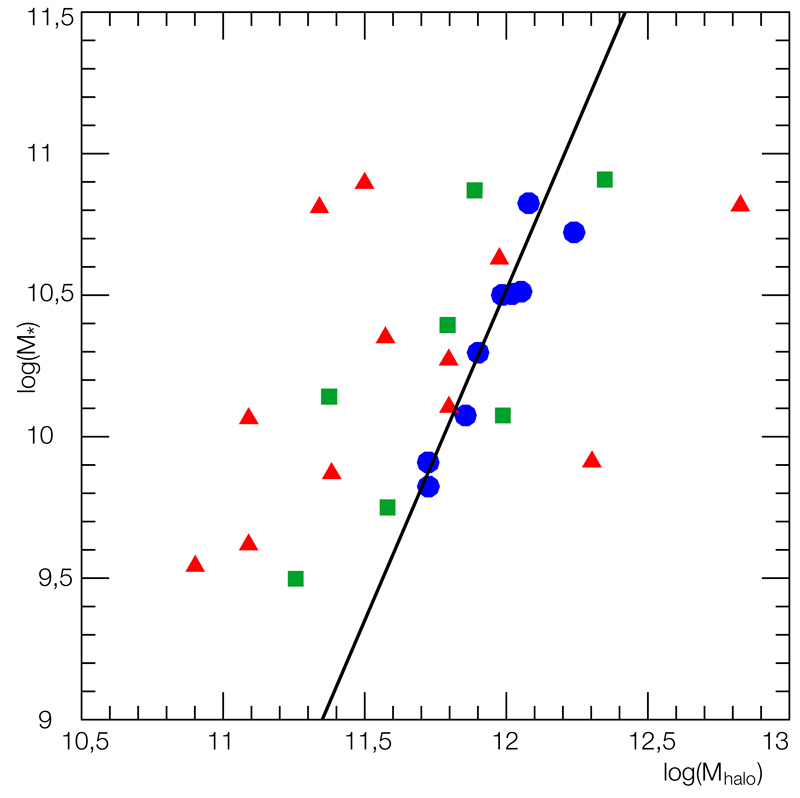

Dark matter and stellar mass in distant galaxies

Relation between the total mass of the halo of distant galaxies (thus including dark matter) and the mass contained in stars. Red triangles, green squares and blue dots represent complex kinematics, perturbed rotations and rotating discs, respectively. Full and dotted lines represent the relation valid for galaxies in the local Universe (following Conselice et al., 2005). This plot shows that all the scatter of the relation is caused by interloper galaxies with kinematics classified either as complex or perturbed. Considering only rotating discs, i.e. galaxies that may have reached equilibrium, the relationship at moderate redshift is similar (slope, zero point and scatter) to that in the local universe.

Credit: ESO